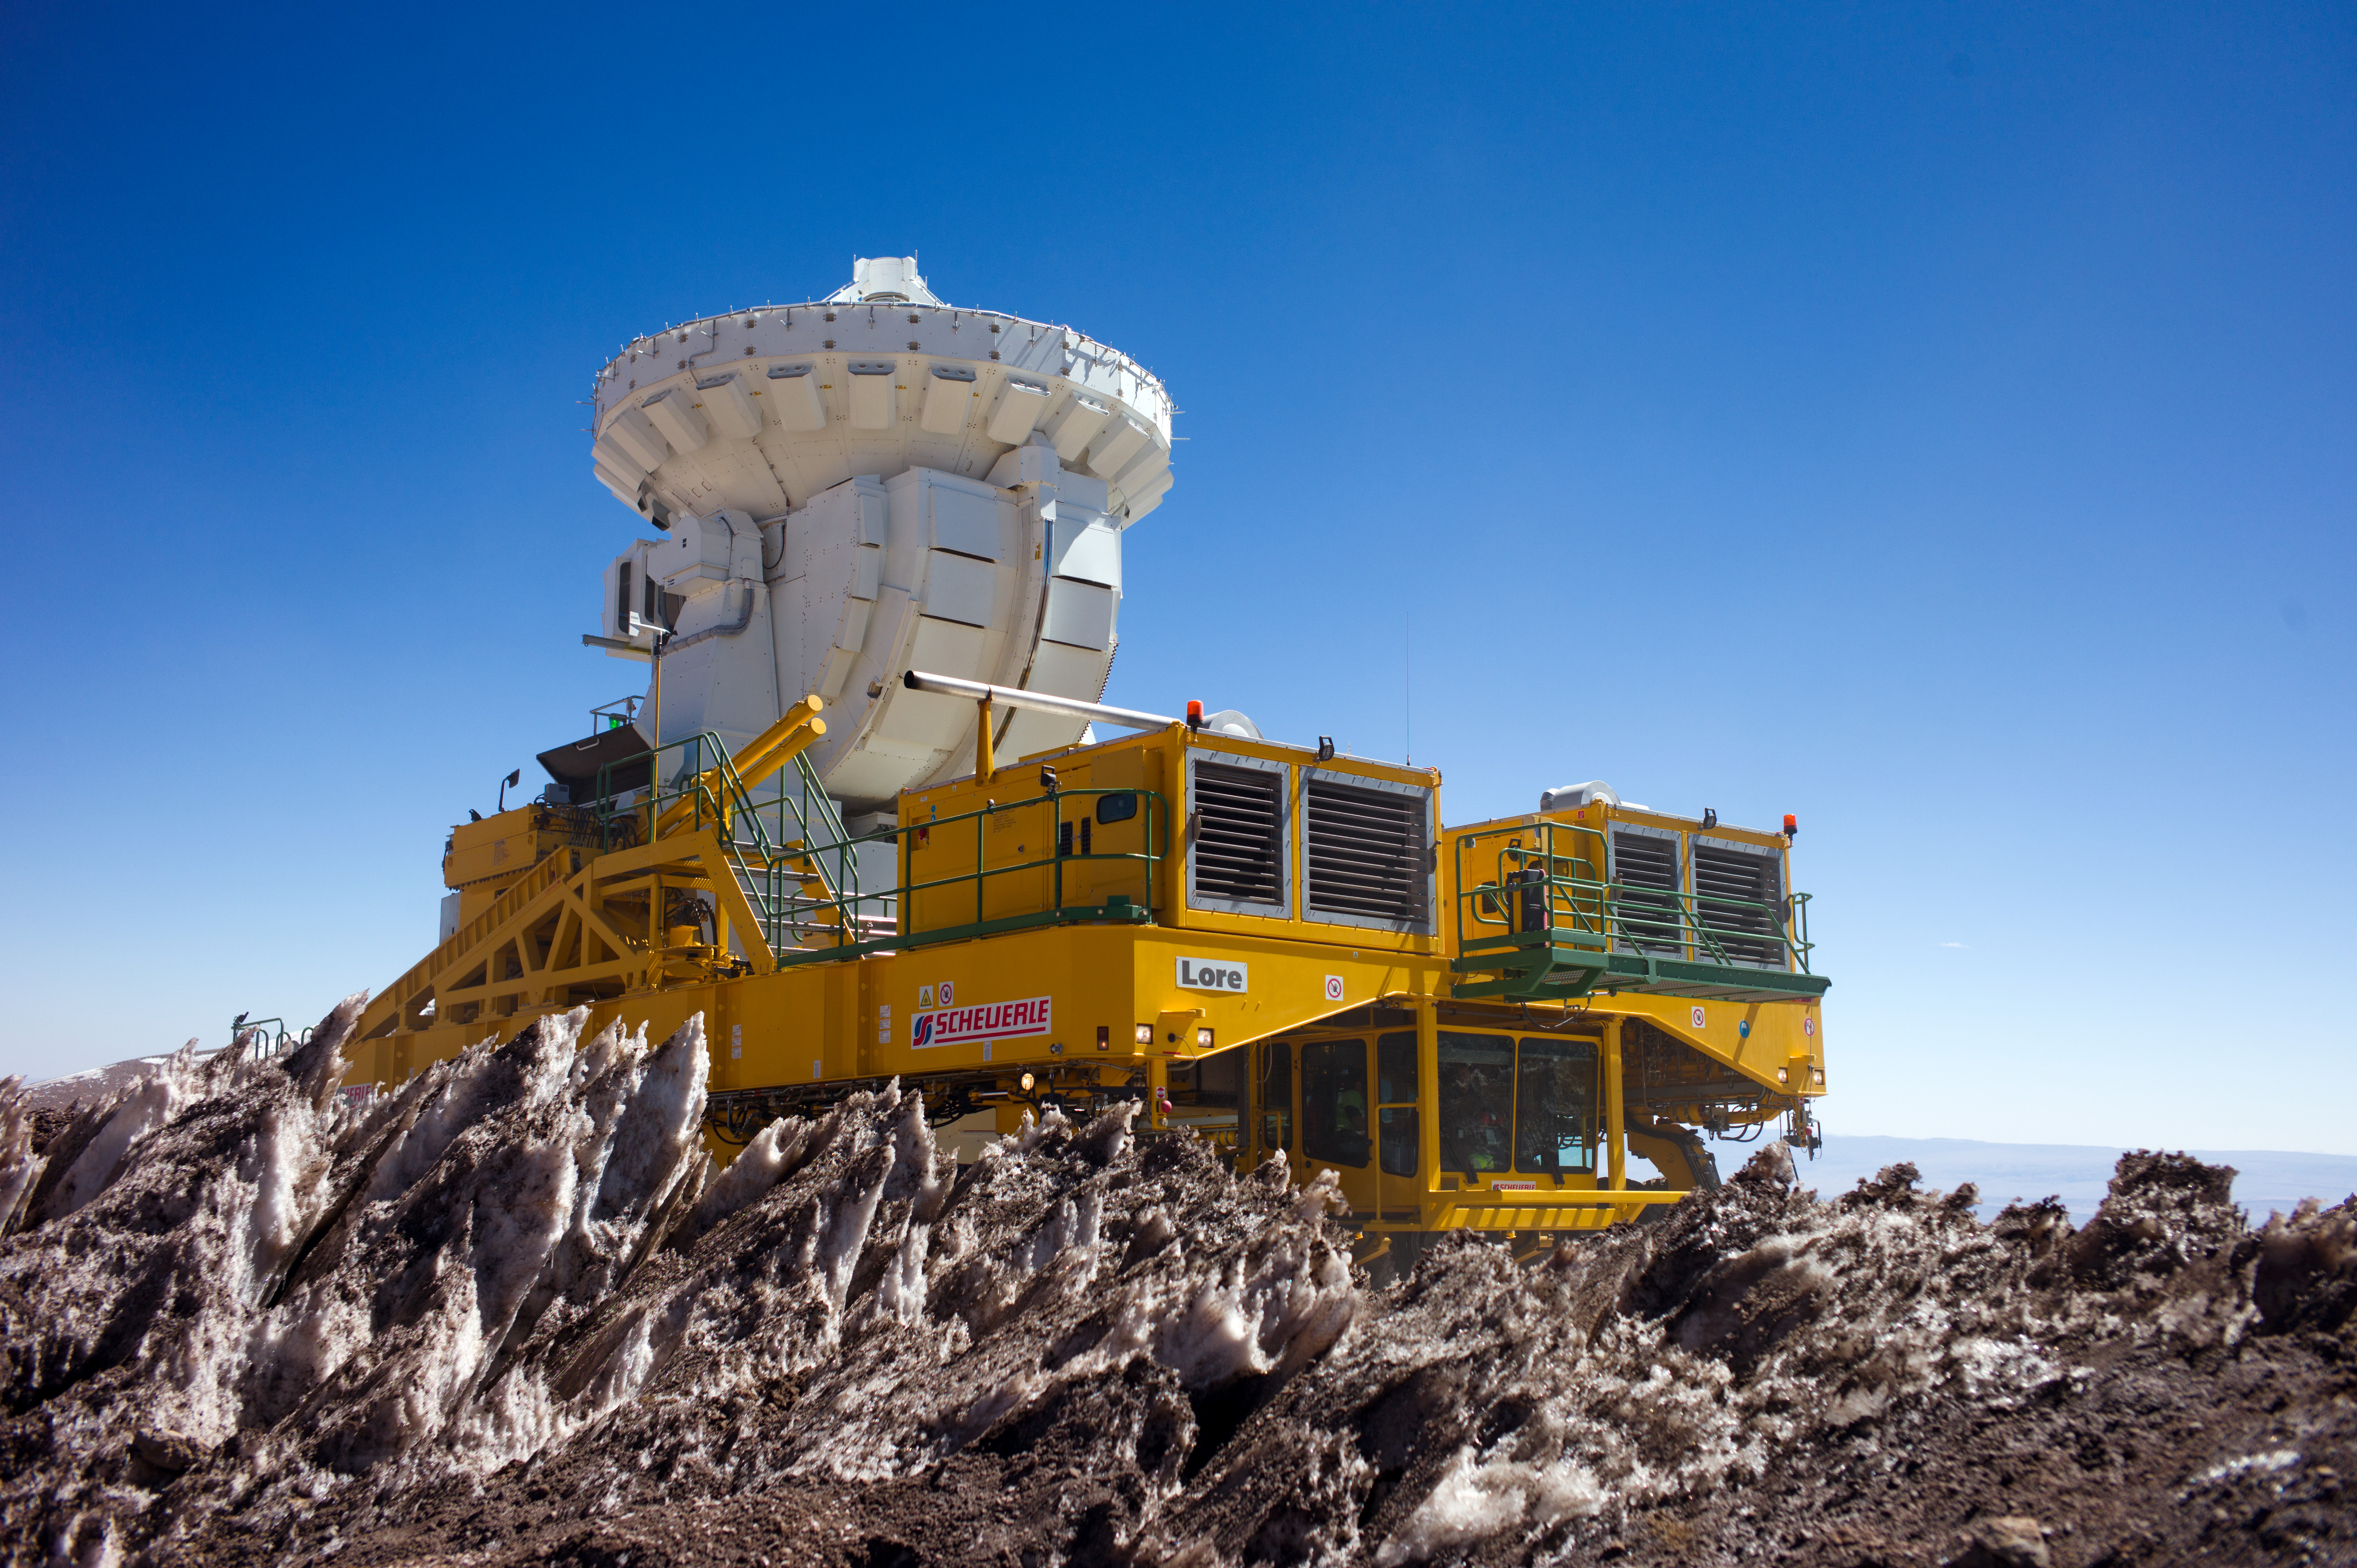

Lore, is carrying one of the 7-meter antennas

In this photograph one of the two ALMA transporters, Lore, is carrying one of the 7-meter-diameter antennas of ALMA.

Credit: ESO